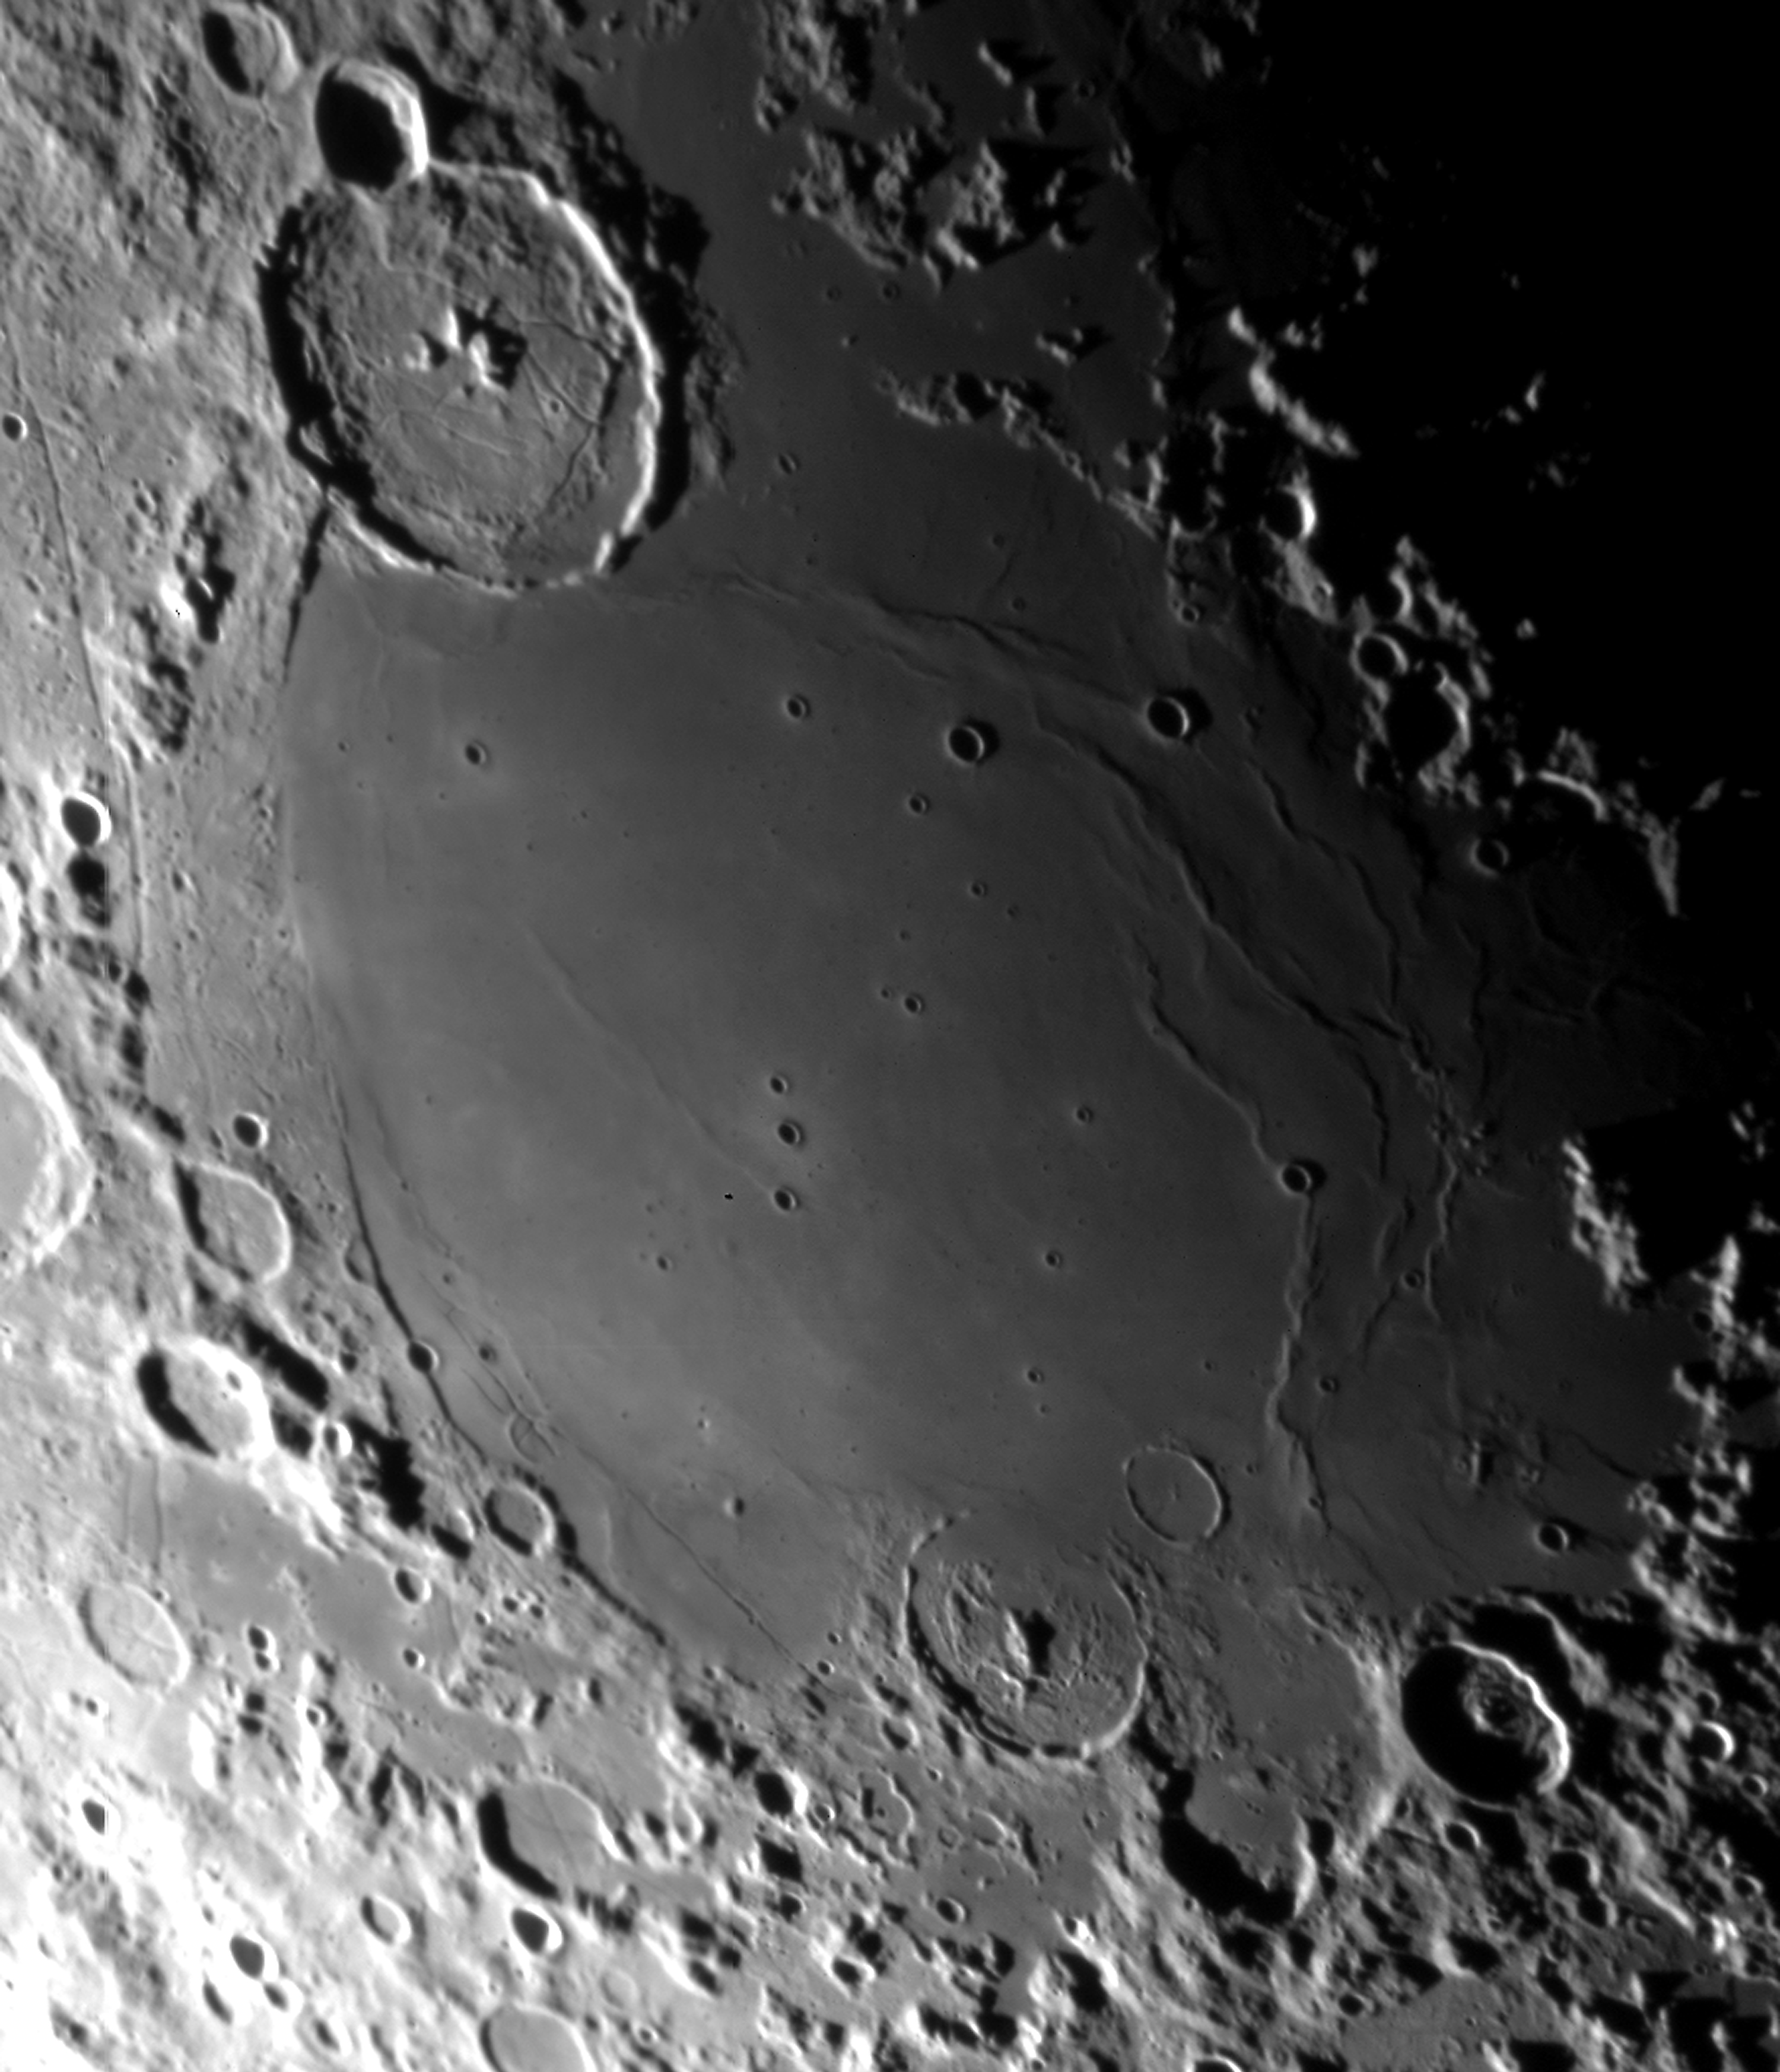

Mare Humorum

Series of short exposures through a near-infrared filtre was obtained of the waning Moon at sunrise on January 12 (at about 10 hrs UT), i.e. about 5 days before New Moon (24.3 days "old"). This image displays the Mare Humorum area in the south-east quadrant with the crater Gassendi overlapping the northern rim. Several 0.1 sec exposures were made through a near-infrared filtre (856 nm; FWHM 14 nm) with small offsets were recombined (to cover the gaps between the individual CCDs); otherwise, the image is raw.

Credit: ESO/D. Baade